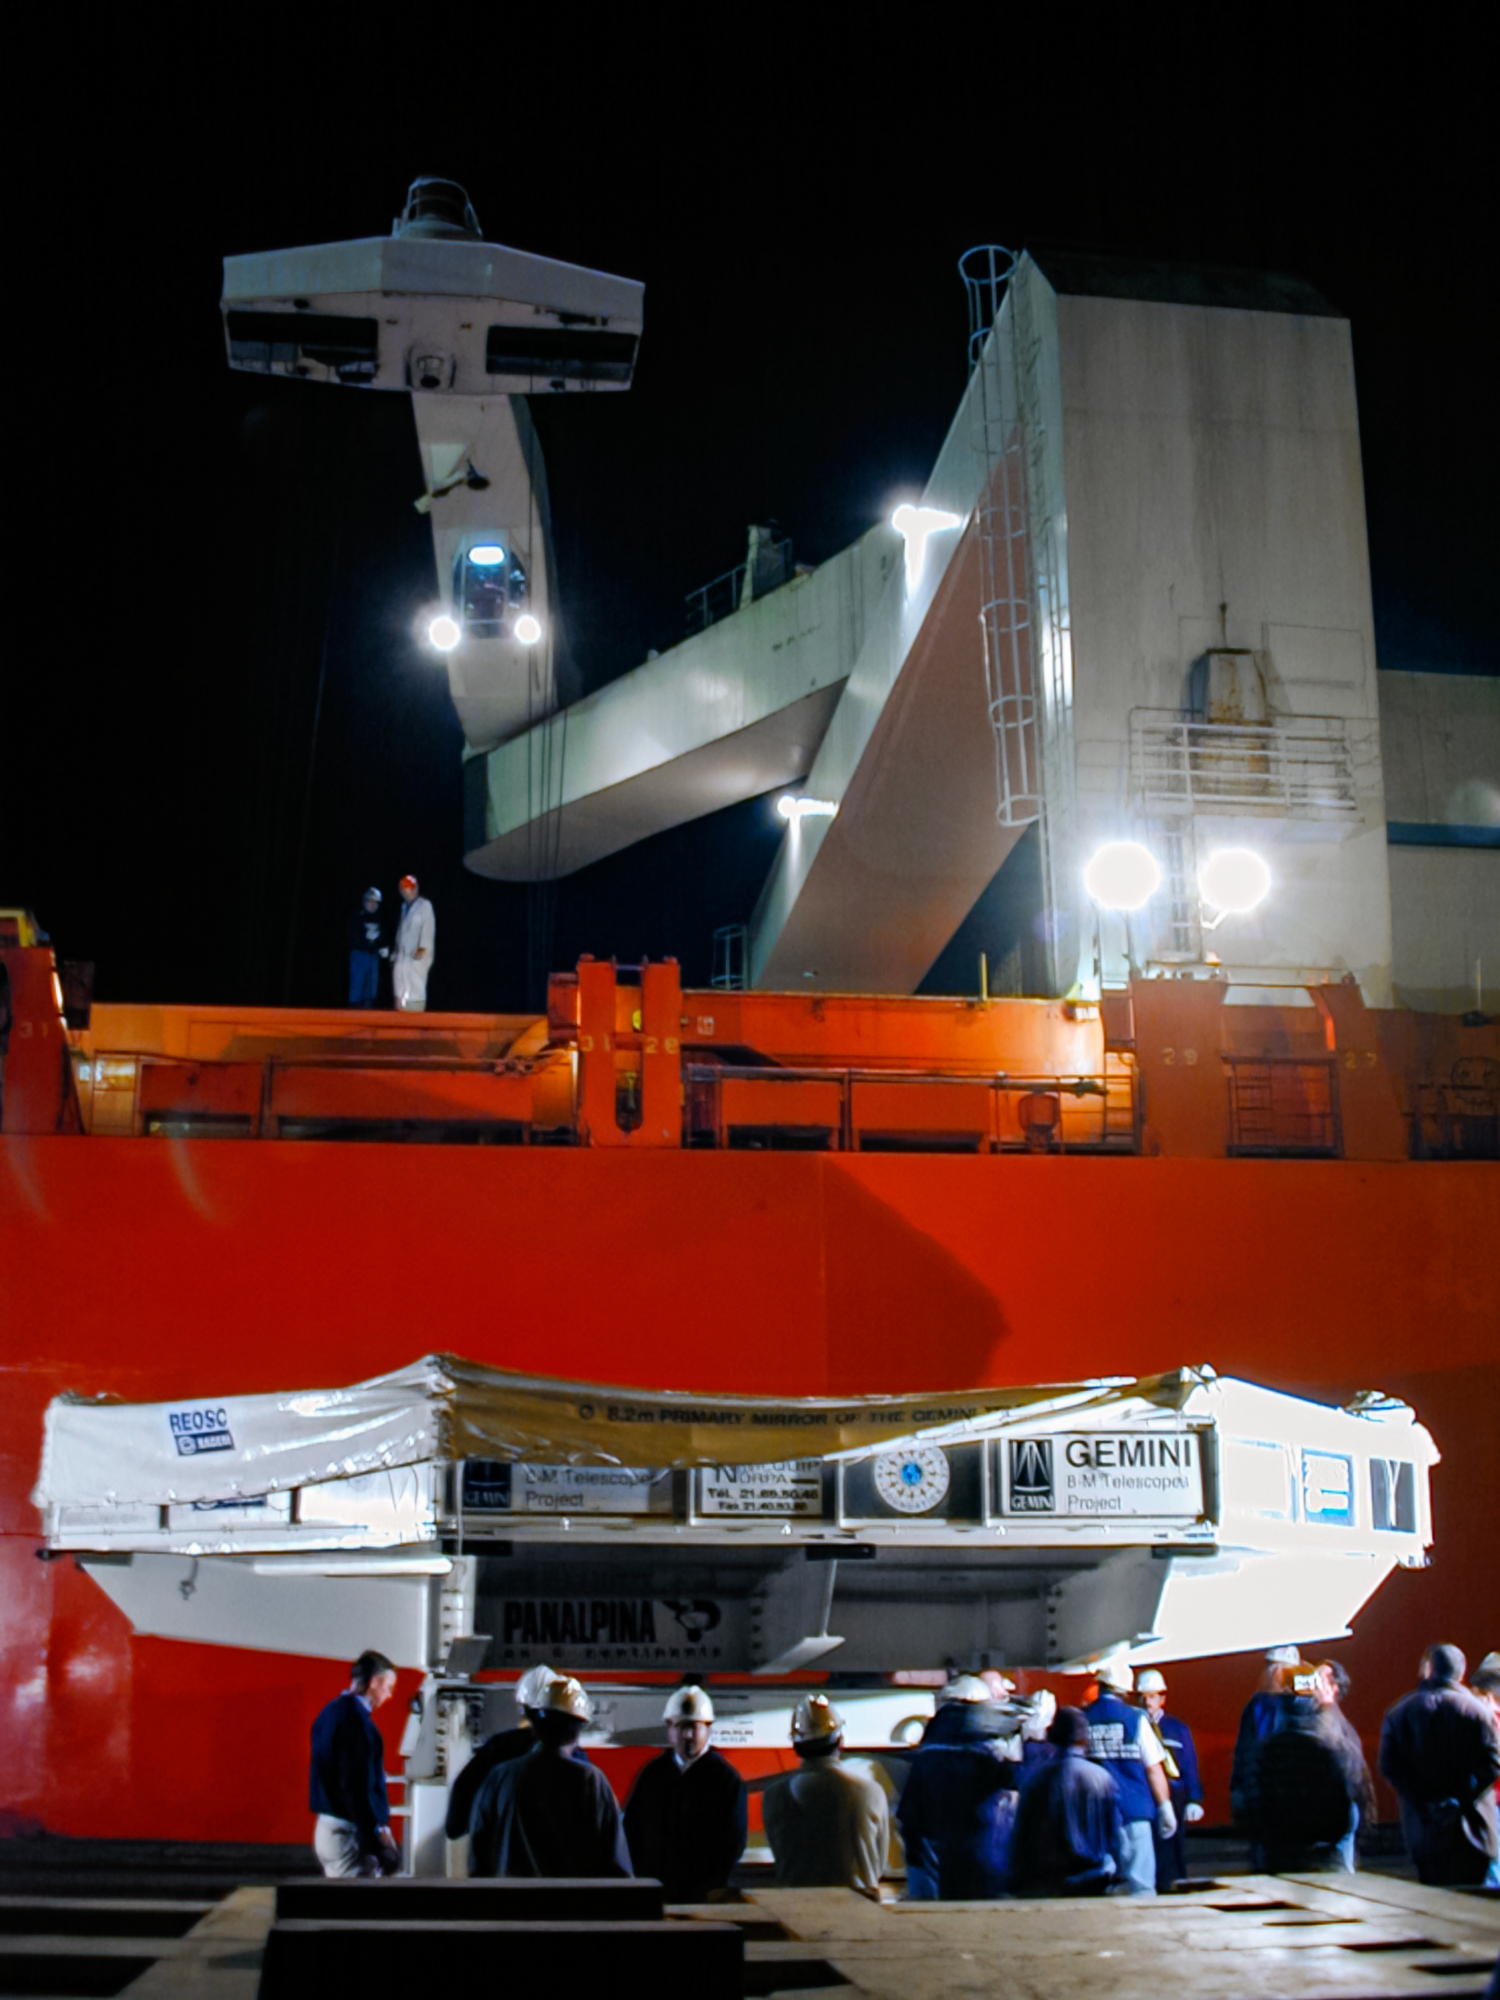

Gemini South Mirror Shipping

The Gemini South 8.1-meter primary mirror was shipped to Cerro Pachón in 2000.

Credit: International Gemini Observatory/NOIRLab/NSF/AURA